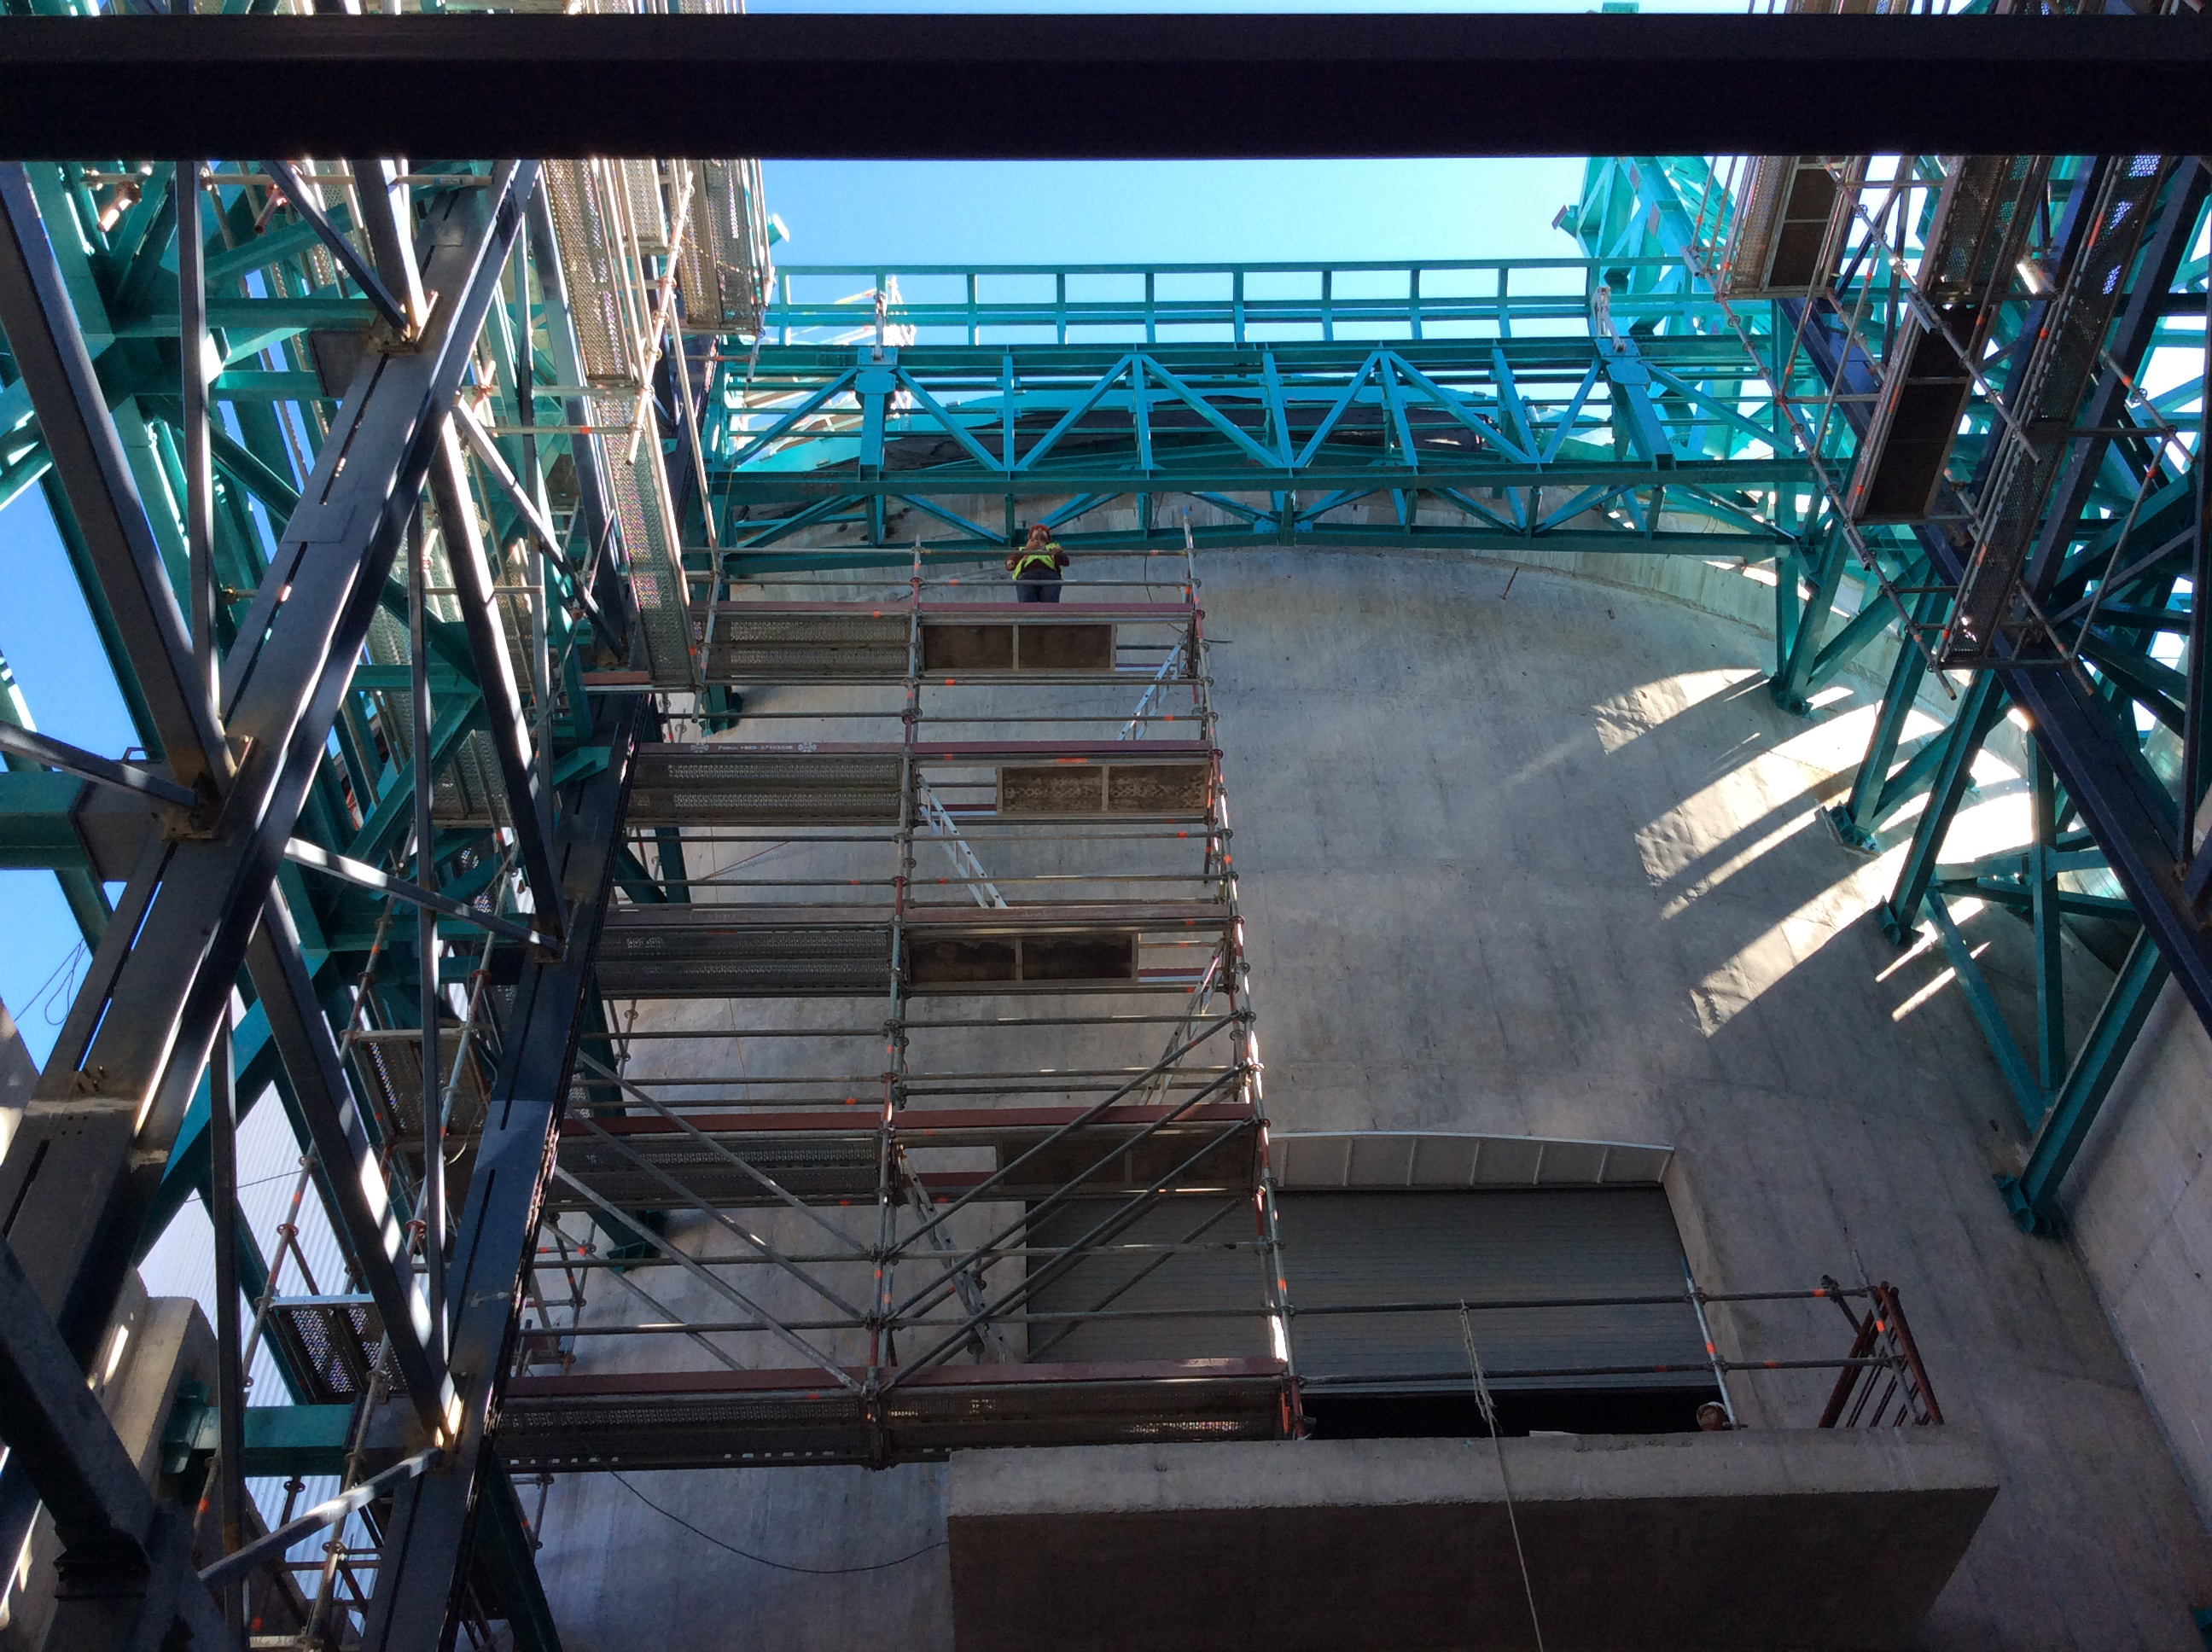

LSST Summit Facility April 2018

Claudia Araya Salvo, who recently joined the LSST Project as the Education and Public Outreach Chile Coordinator, submitted these photos from her first tour of the LSST Summit Facility Building construction site on Cerro Pachón on April 3. Her first impression? "This thing is huge!"

Credit: Rubin Observatory/NSF/AURA